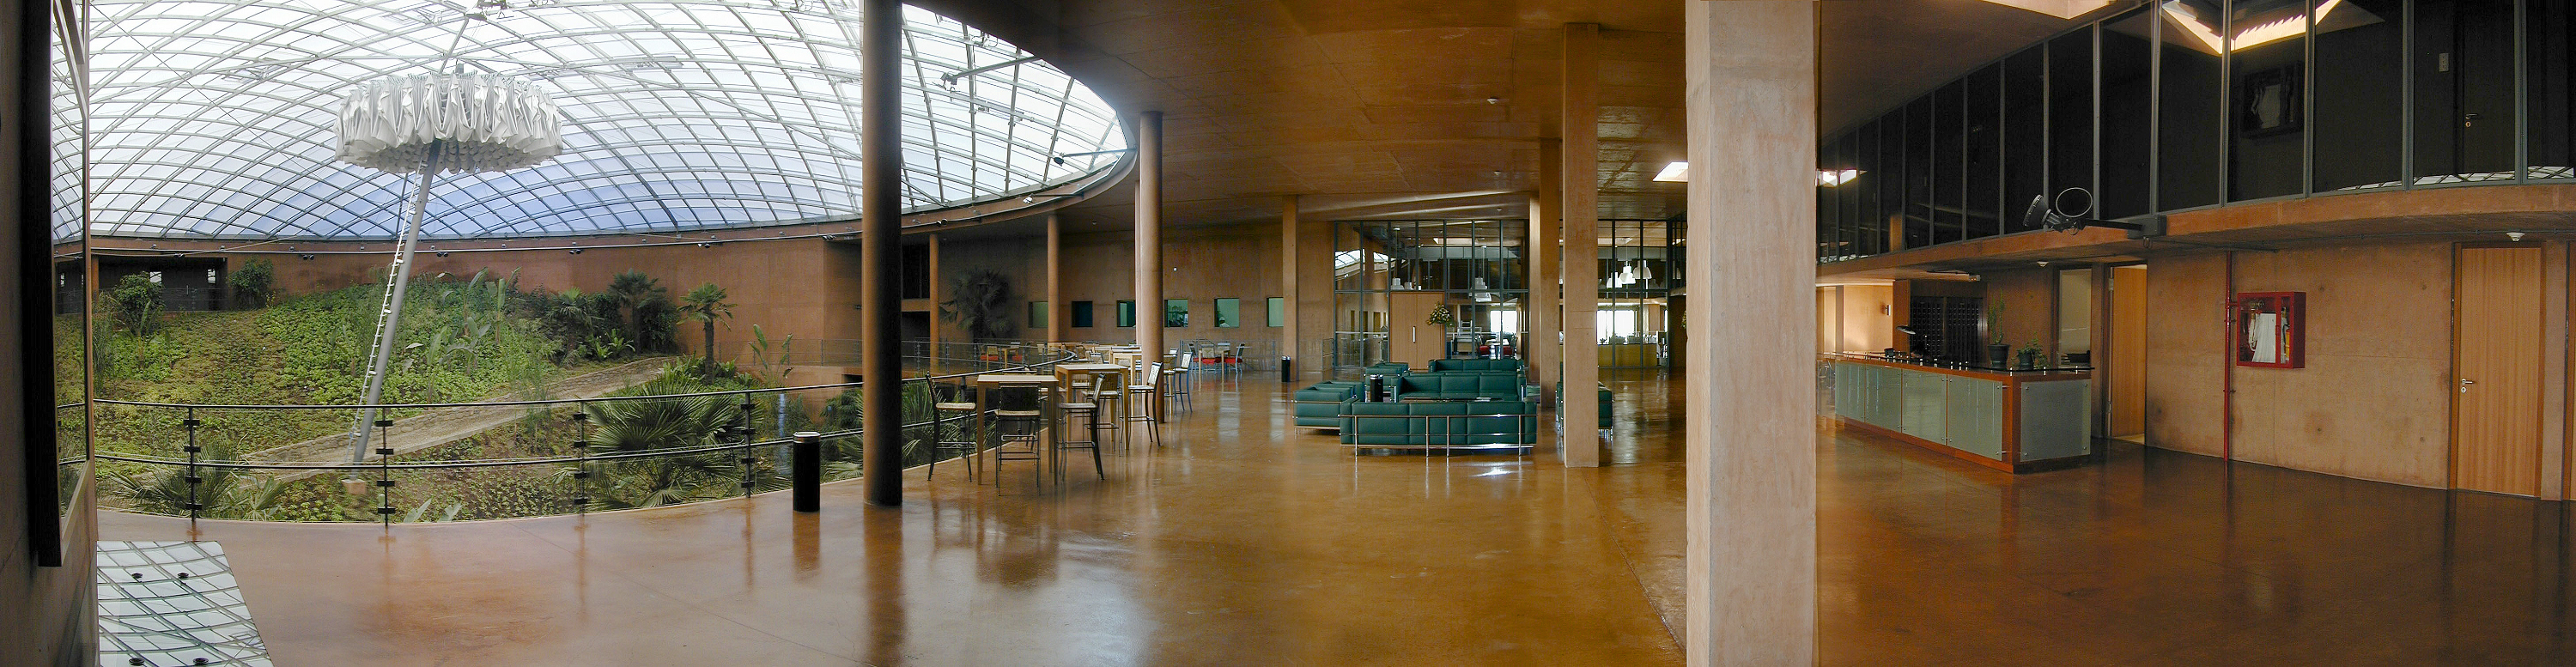

The Paranal Residencia

A panorama of the Reception Area with the entry to the Cantine in the background. The essential construction and the warm colour of the concrete walls are clearly visible and help to give the feeling of being "at home".

Credit: ESO/M.Tarenghi